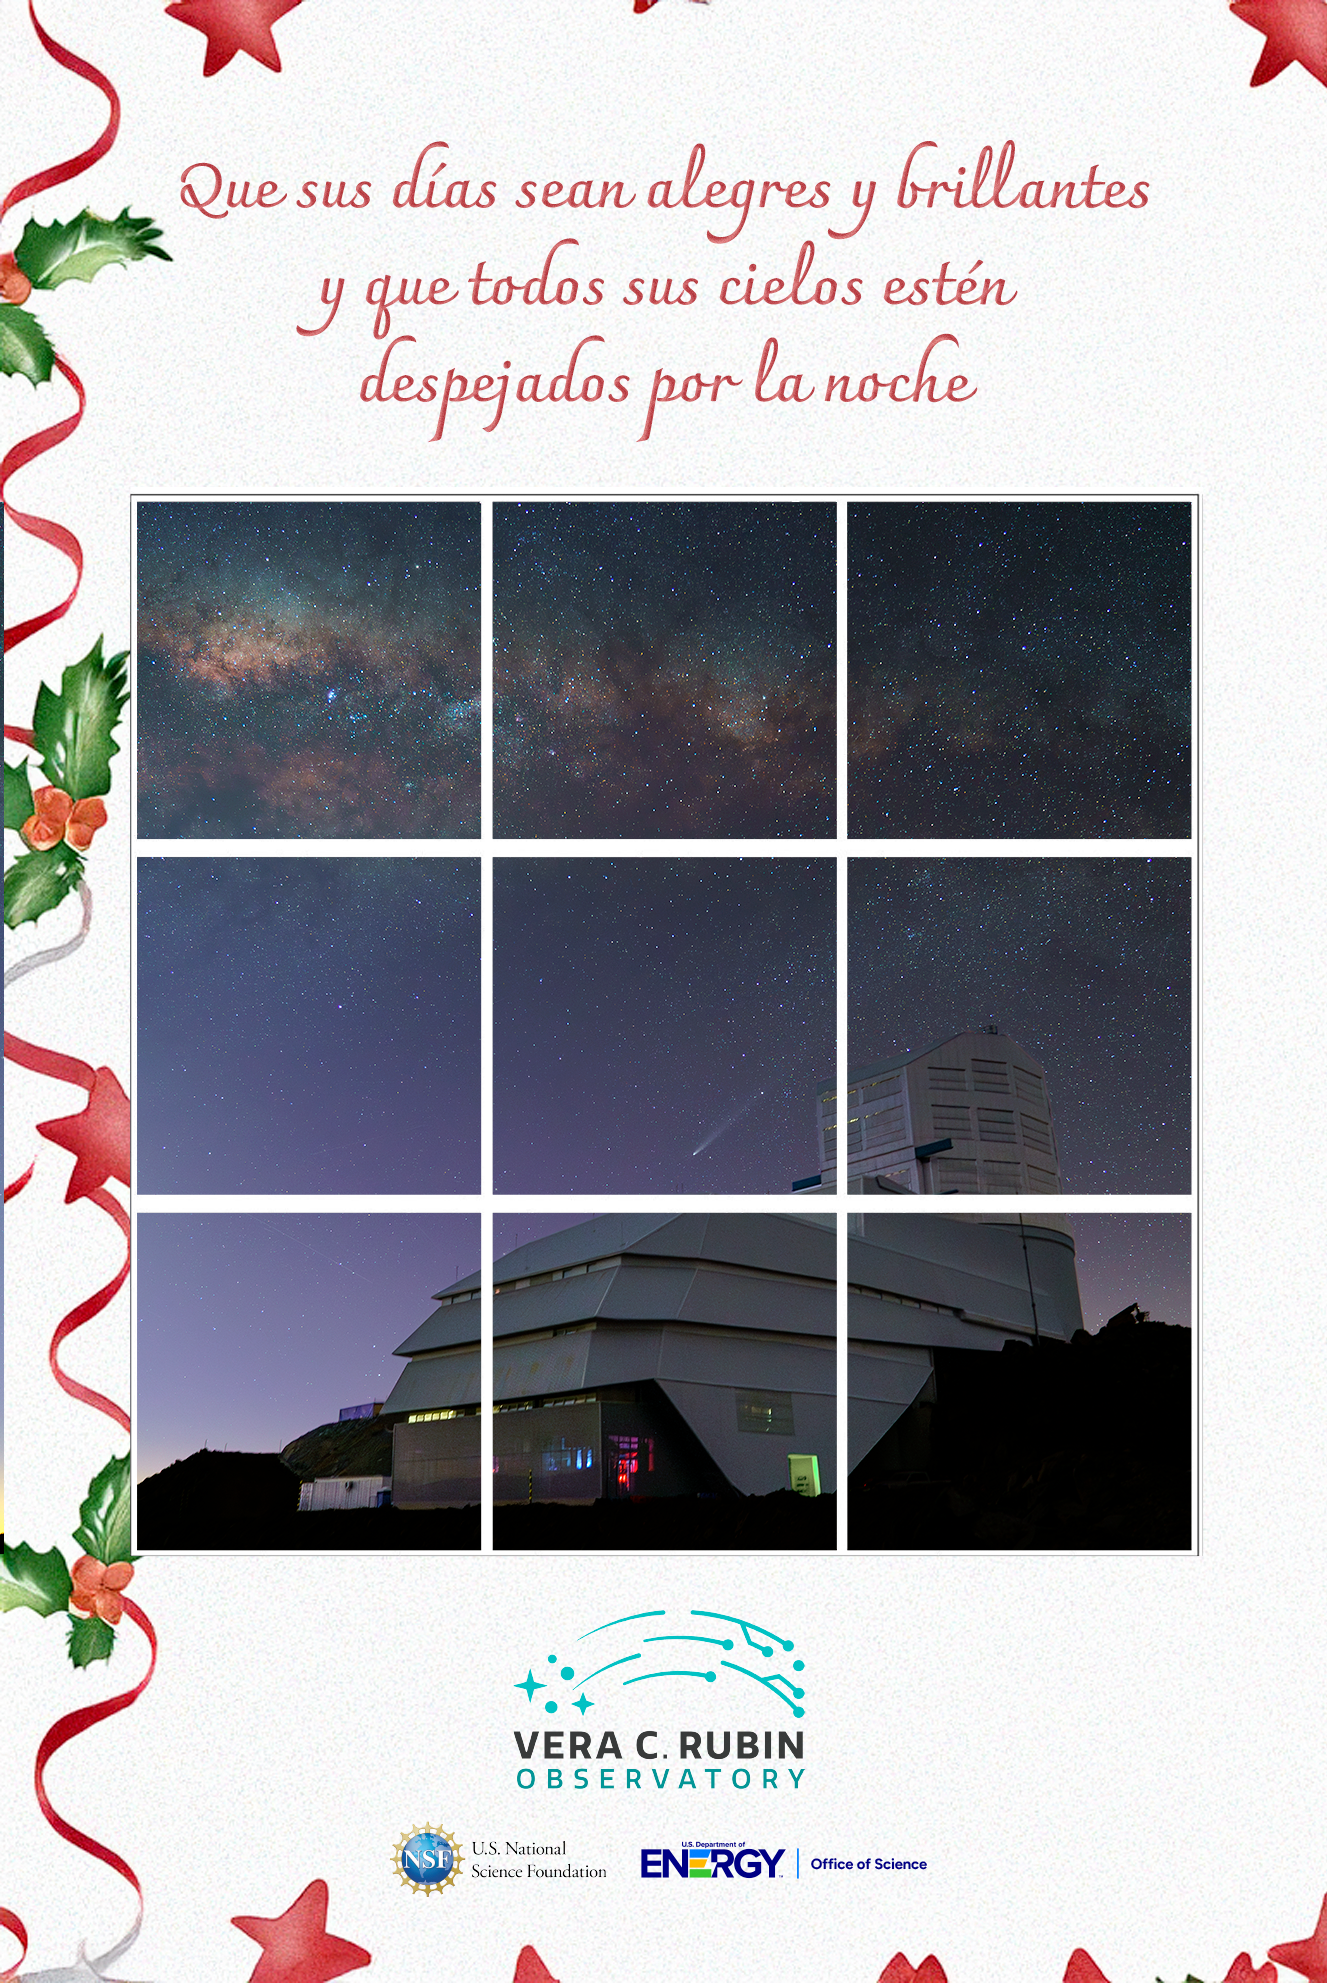

Tarjeta navideña de 2024

Felices fiestas les desea el Observatorio Rubin

Credit: RubinObs/NOIRLab/SLAC/DOE/NSF/AURA